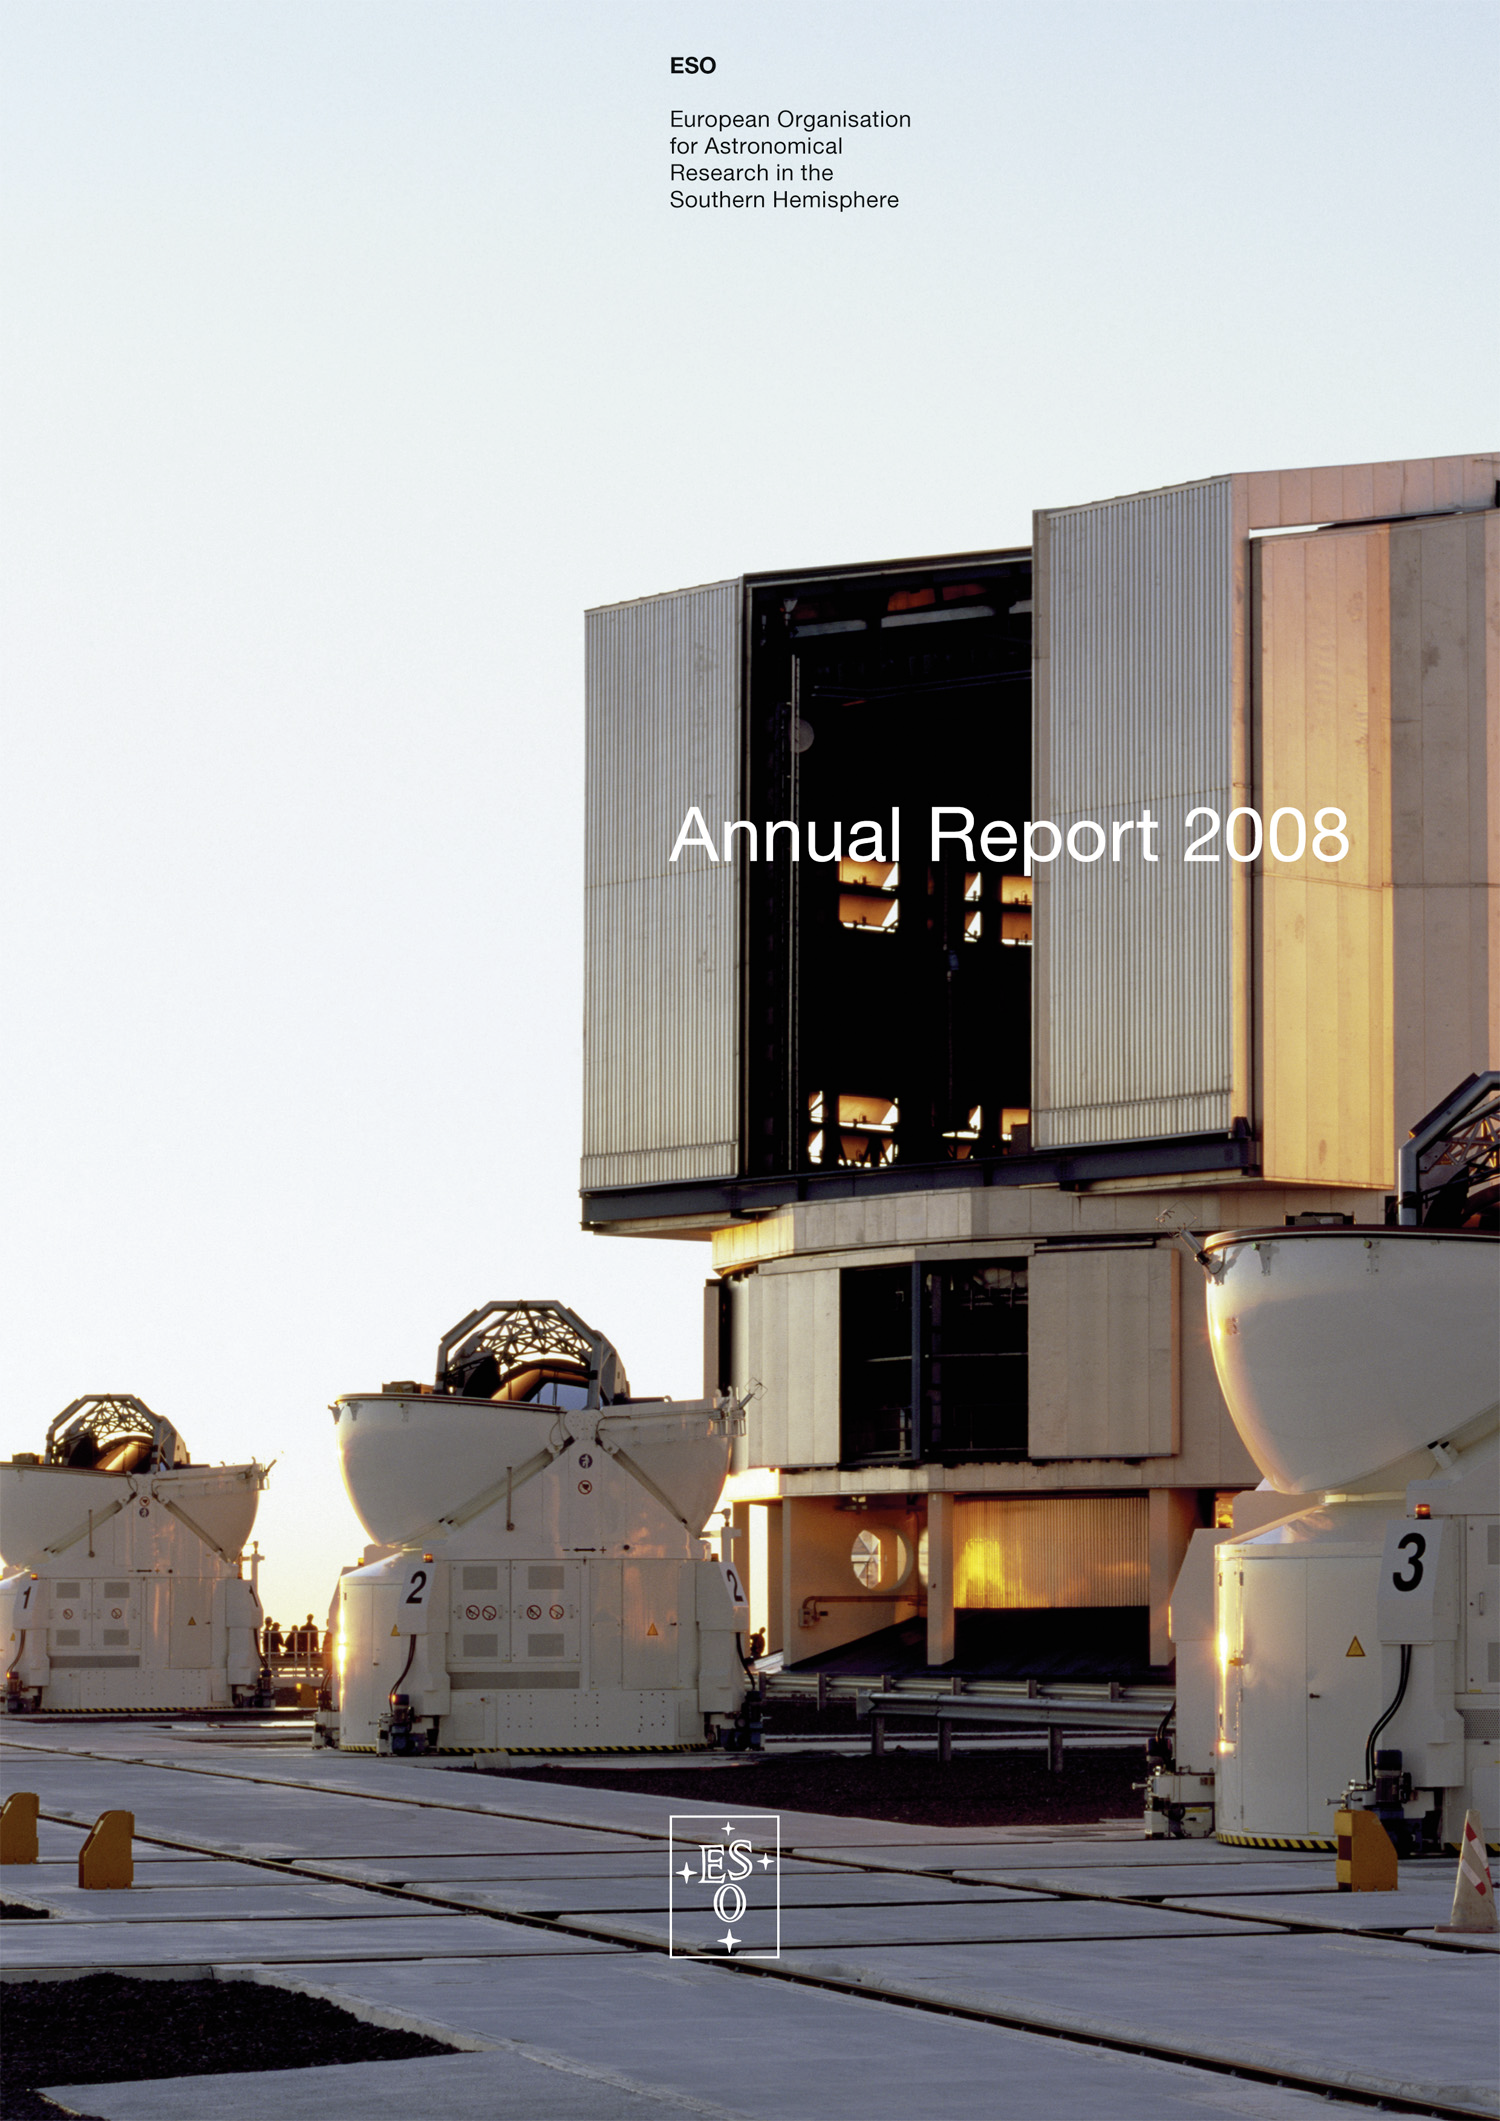

Cover of ESO Annual Report 2008

Credit: ESO